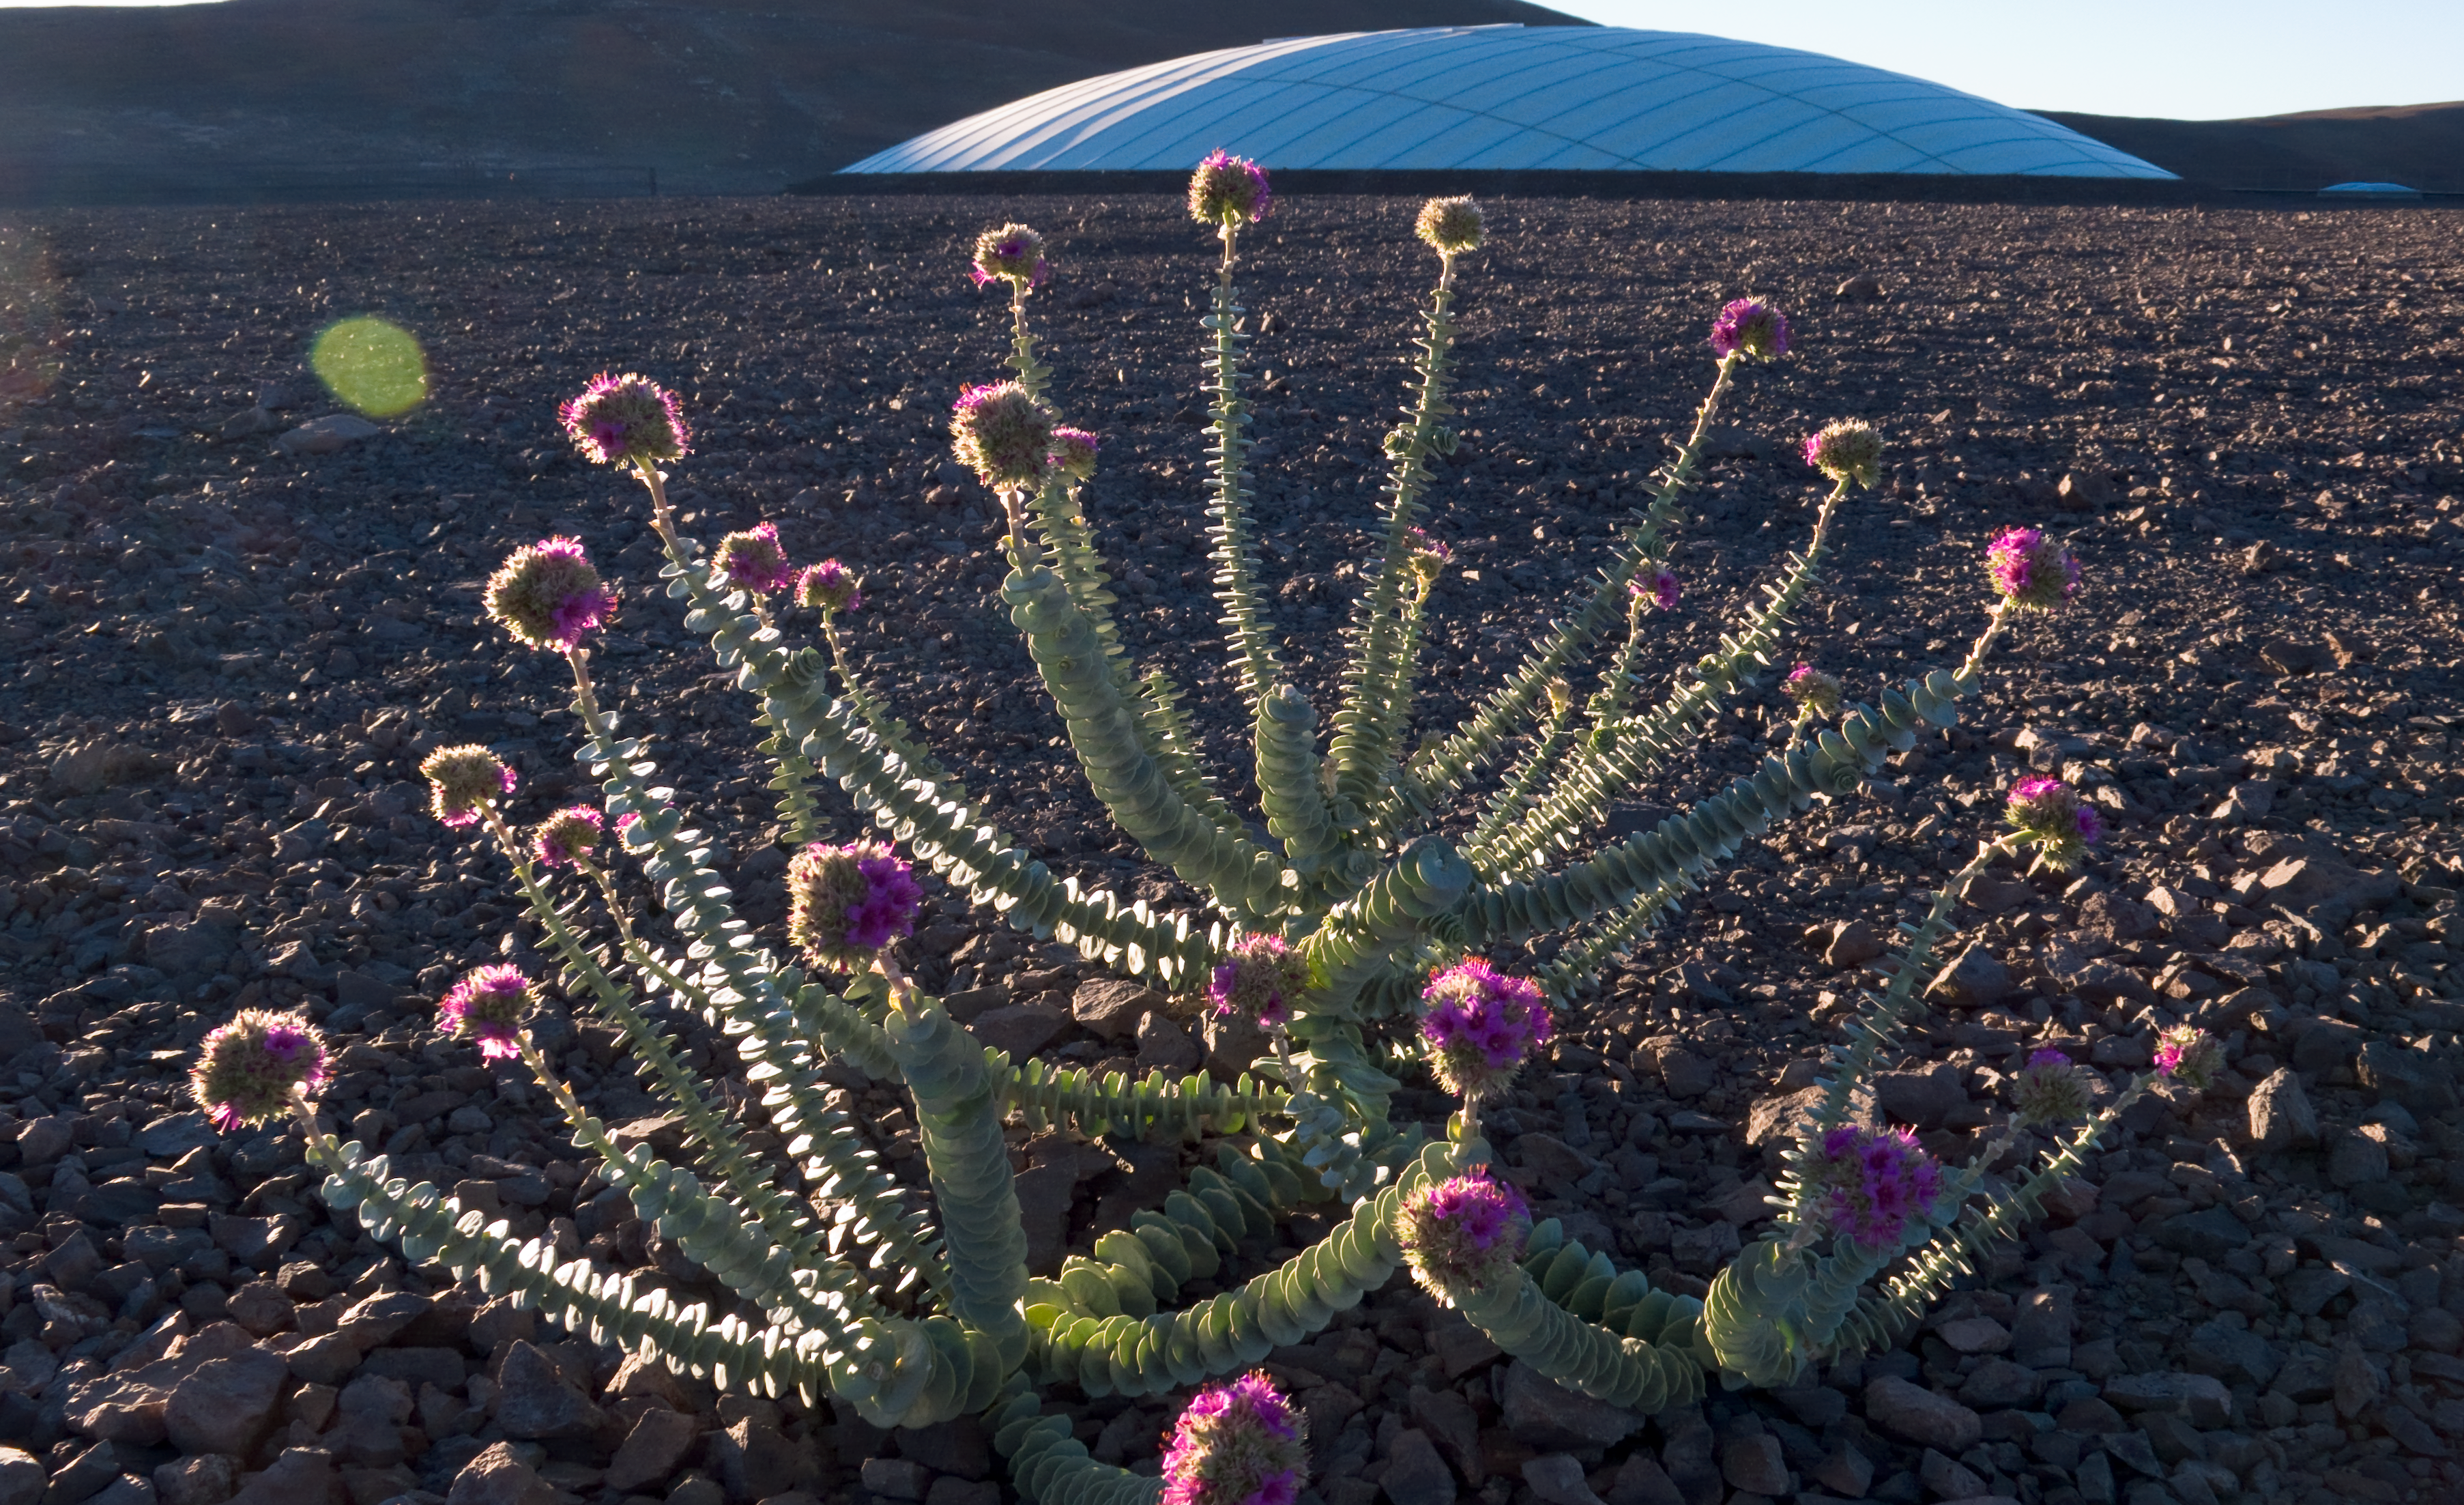

Flowers in the desert

The Atacama desert, where Paranal is located, is extremely dry and arid. Nevertheless, any time when or any place where a little water is found, plants immediately start growing. This beautiful flower grew on the platform covering the Residencia.

Credit: ESO/H.H.Heyer